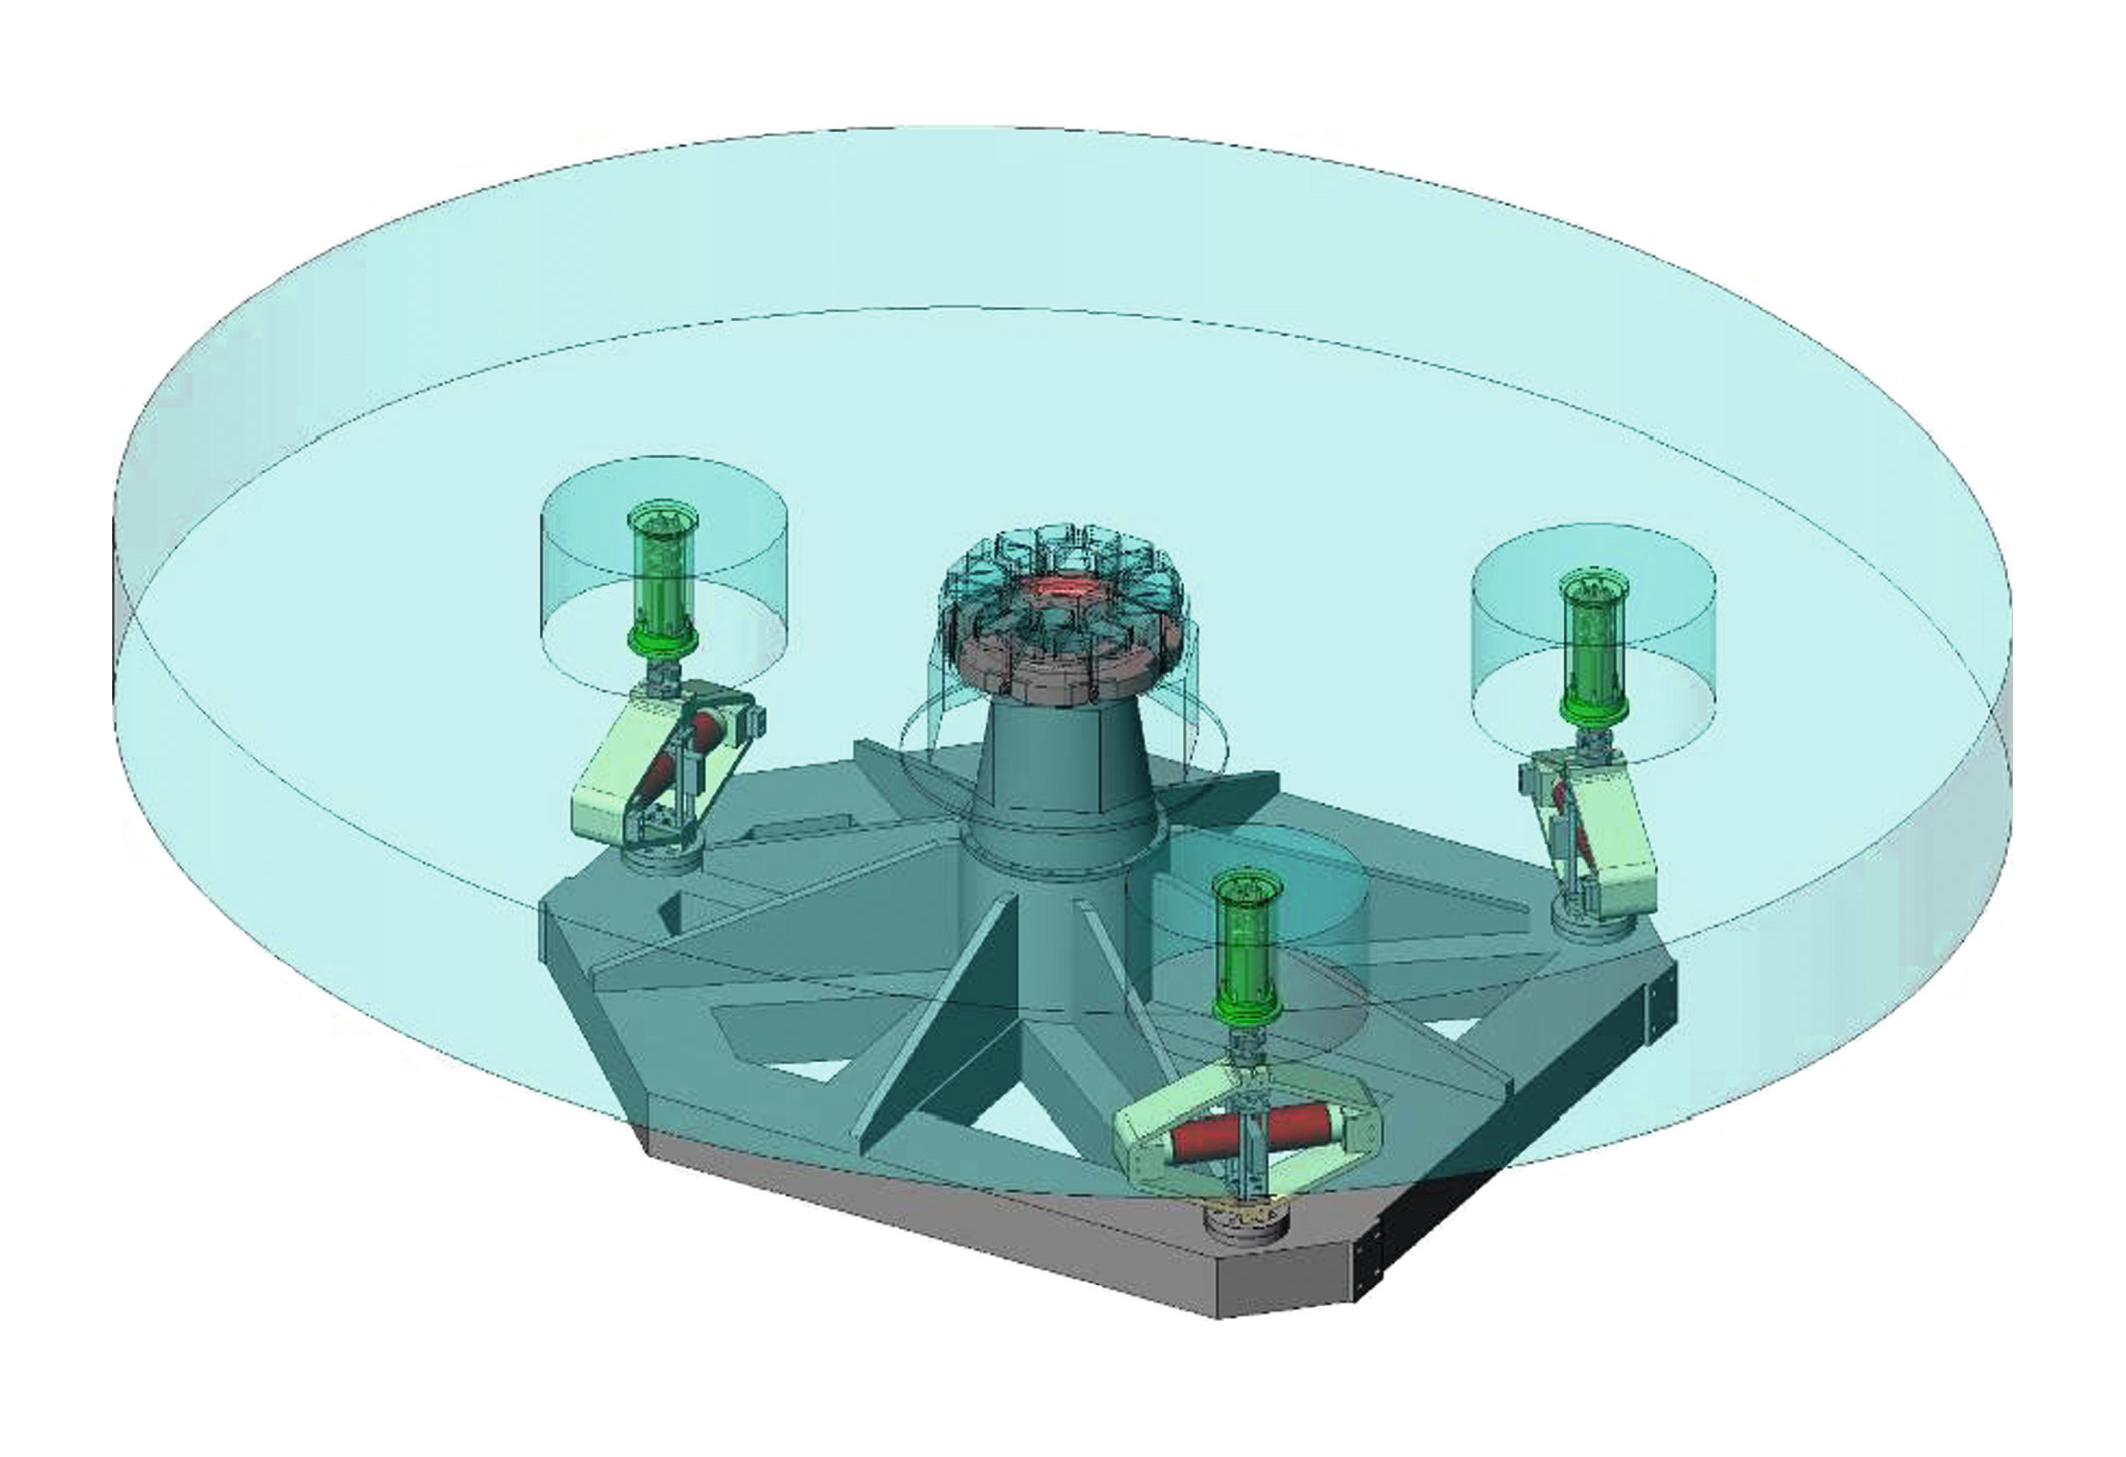

ELT Tip-tilt Unit

The prototype design of the tip-tilt M5 mirror unit.

The design shown here is preliminary.

Credit: ESO